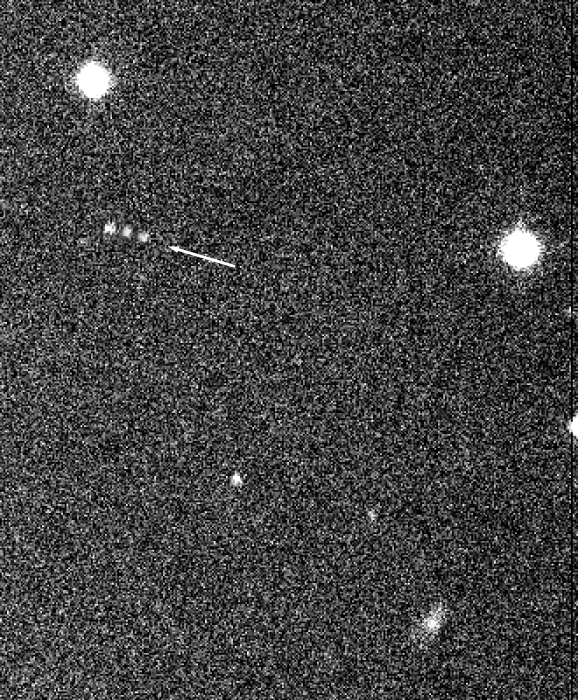

New satellite of Saturn S/2000 S2

The photo shows the discovery images of a new Saturnian moon, as registered on August 7, 2000, with the Wide-Field Imager (WFI) camera at the MPG/ESO 2.2-m telescope at the La Silla Observatory. This is a combination of three successive WFI exposures of the moon, S/2000 S 2 . Due to its motion, there are three images (to the left).

Technical information: Combination of three 100 sec exposures in R-band filter, obtained at 15-min intervals. The field measures approx. 1.3 x 1.6 arcmin^2. The seeing was approx. 1.0 arcsec. North is up and East is left.

Credit: ESO